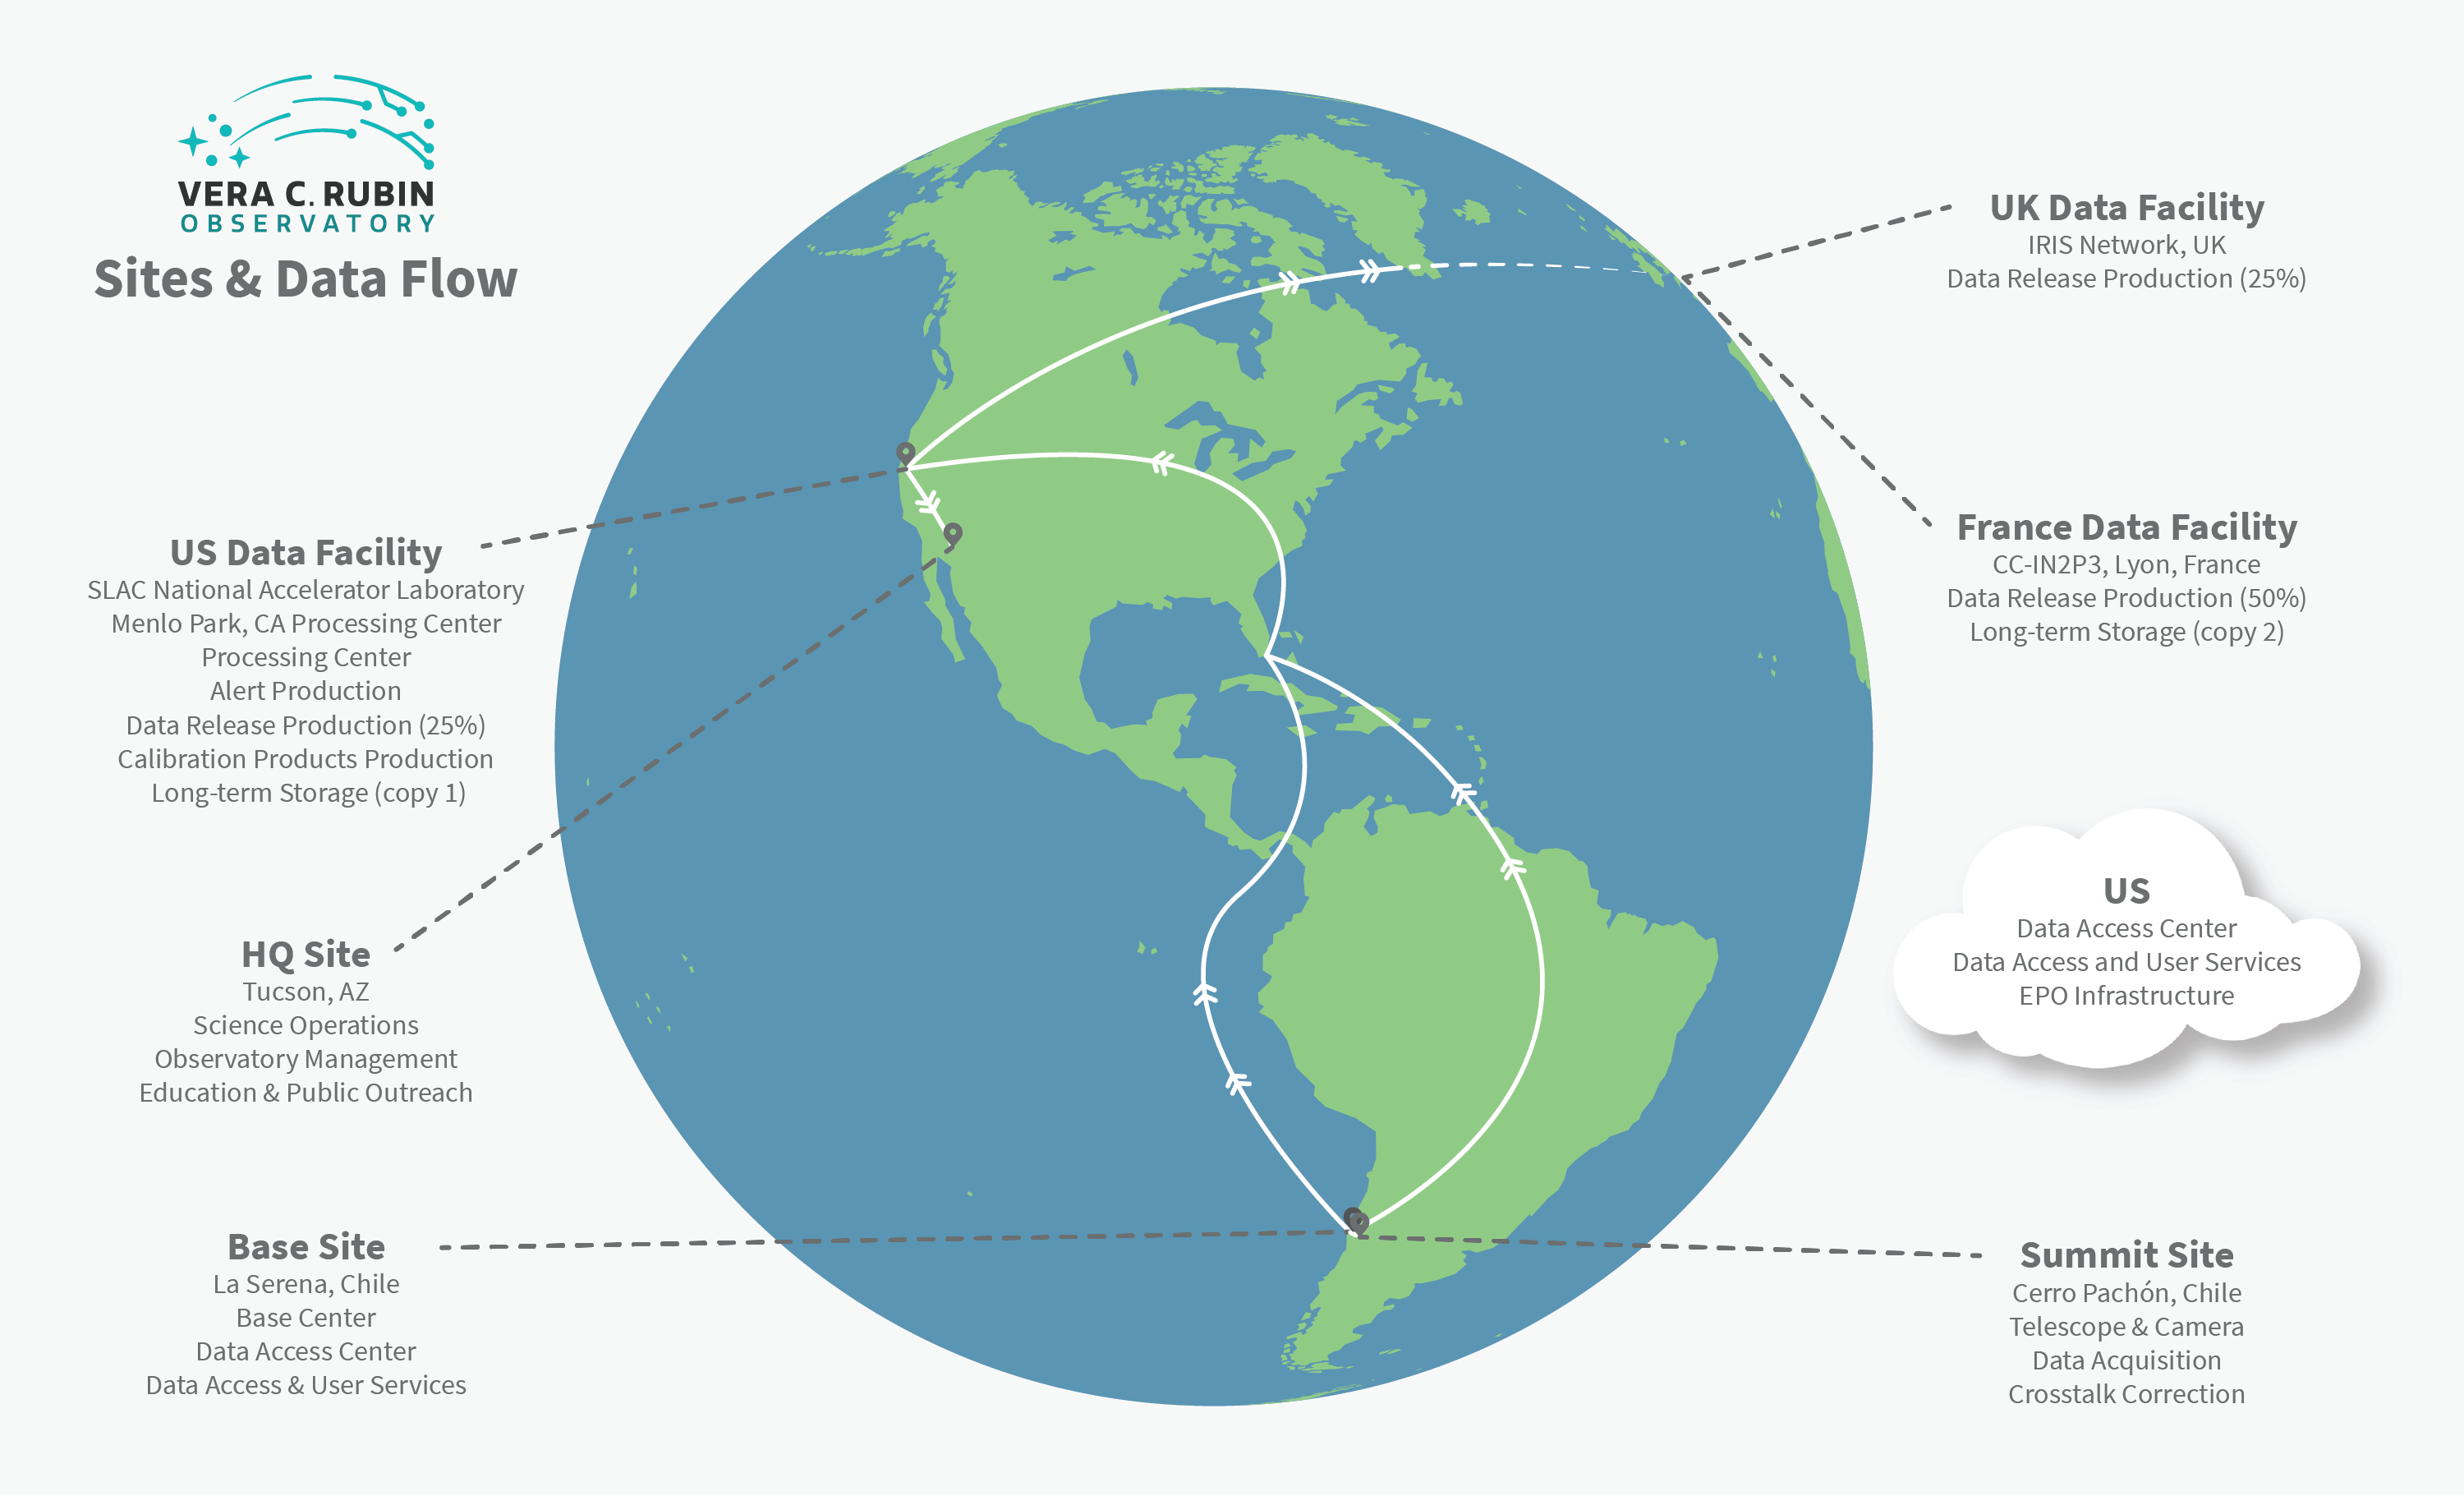

Rubin Observatory Operations

This graphic illustrates data flow between multiple sites during Rubin Operations.The Data Management System begins at the data acquisition interface between camera and telescope subsystems and flows through to the data products accessed by end users. On the way, it moves through three types of managed facilities supporting data management, as well as end user sites that may conduct science using LSST data or pipeline resources on their own computing infrastructure.
Part of the Foundational Diagrams collection.

Credit: RubinObs/NOIRLab/SLAC/NSF/DOE/AURA